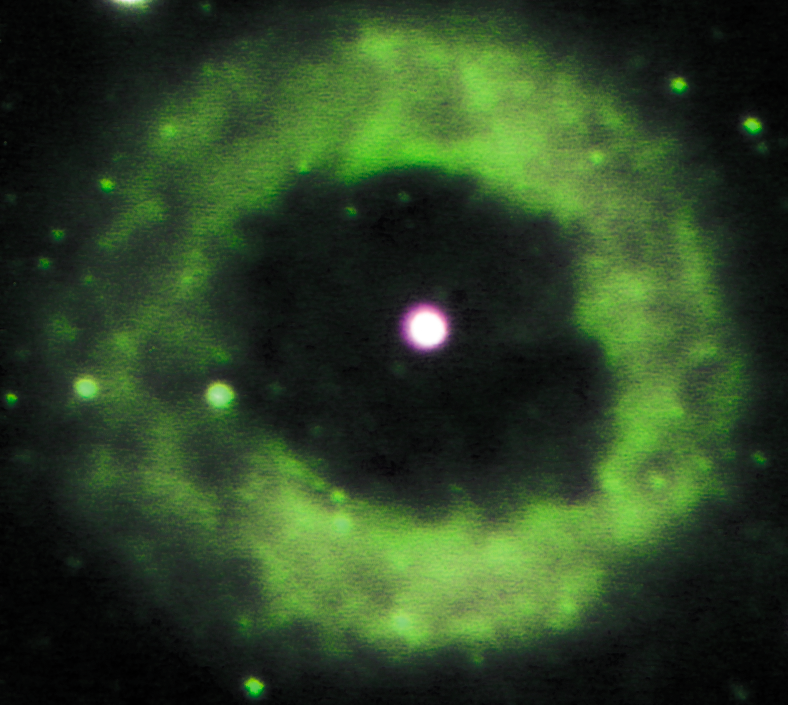

Géminis Sur Imagen de NGC 6369

Credit: NOIRLab